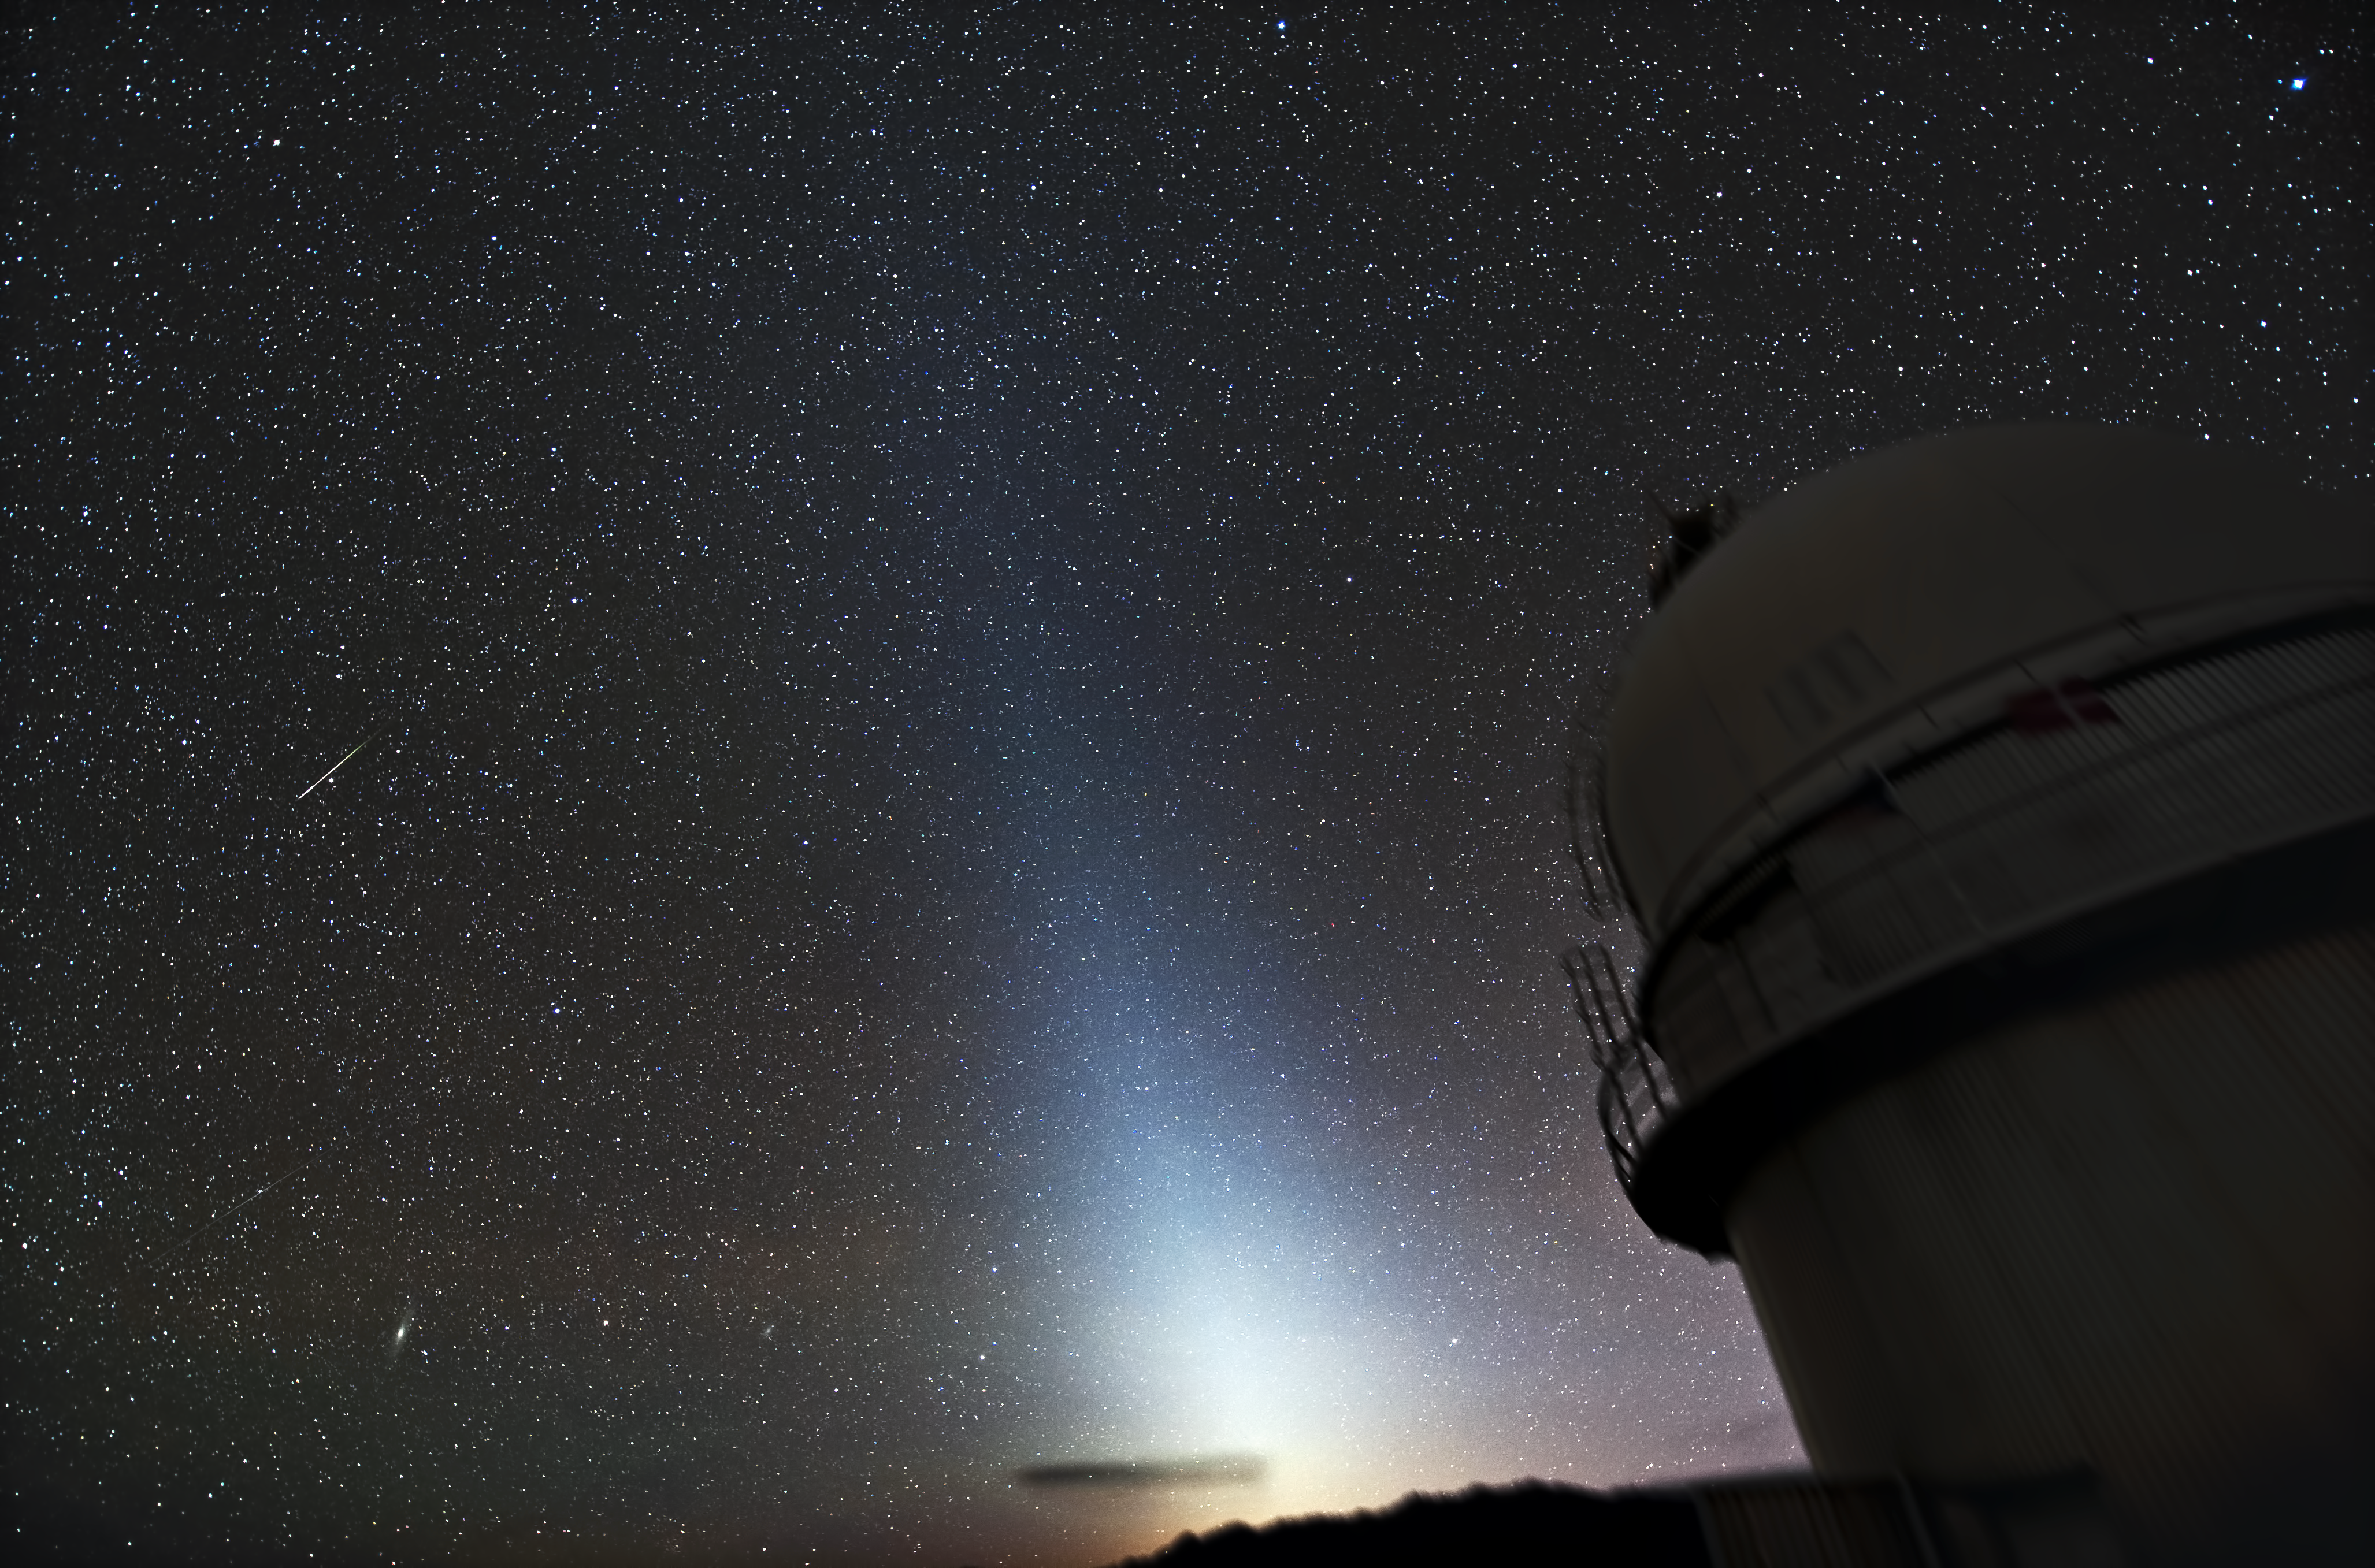

Zodiacal light at La SIlla

This image taken from La Silla shows a phenomenon called 'Zodiacal light' and can be observed as roughly triangular, diffuse white glow seen in the night sky. It appears to extend up from the vicinity of the Sun along the ecliptic or zodiac.

Zodiacal light is best seen just after sunset and before sunrise in spring and autumn when the zodiac is at a steep angle to the horizon. It originates from the scattering of sunlight by dust located between the planets that are spread through the plane of the Solar System.

Credit: Zdeněk Bardon (bardon.cz)/ESO